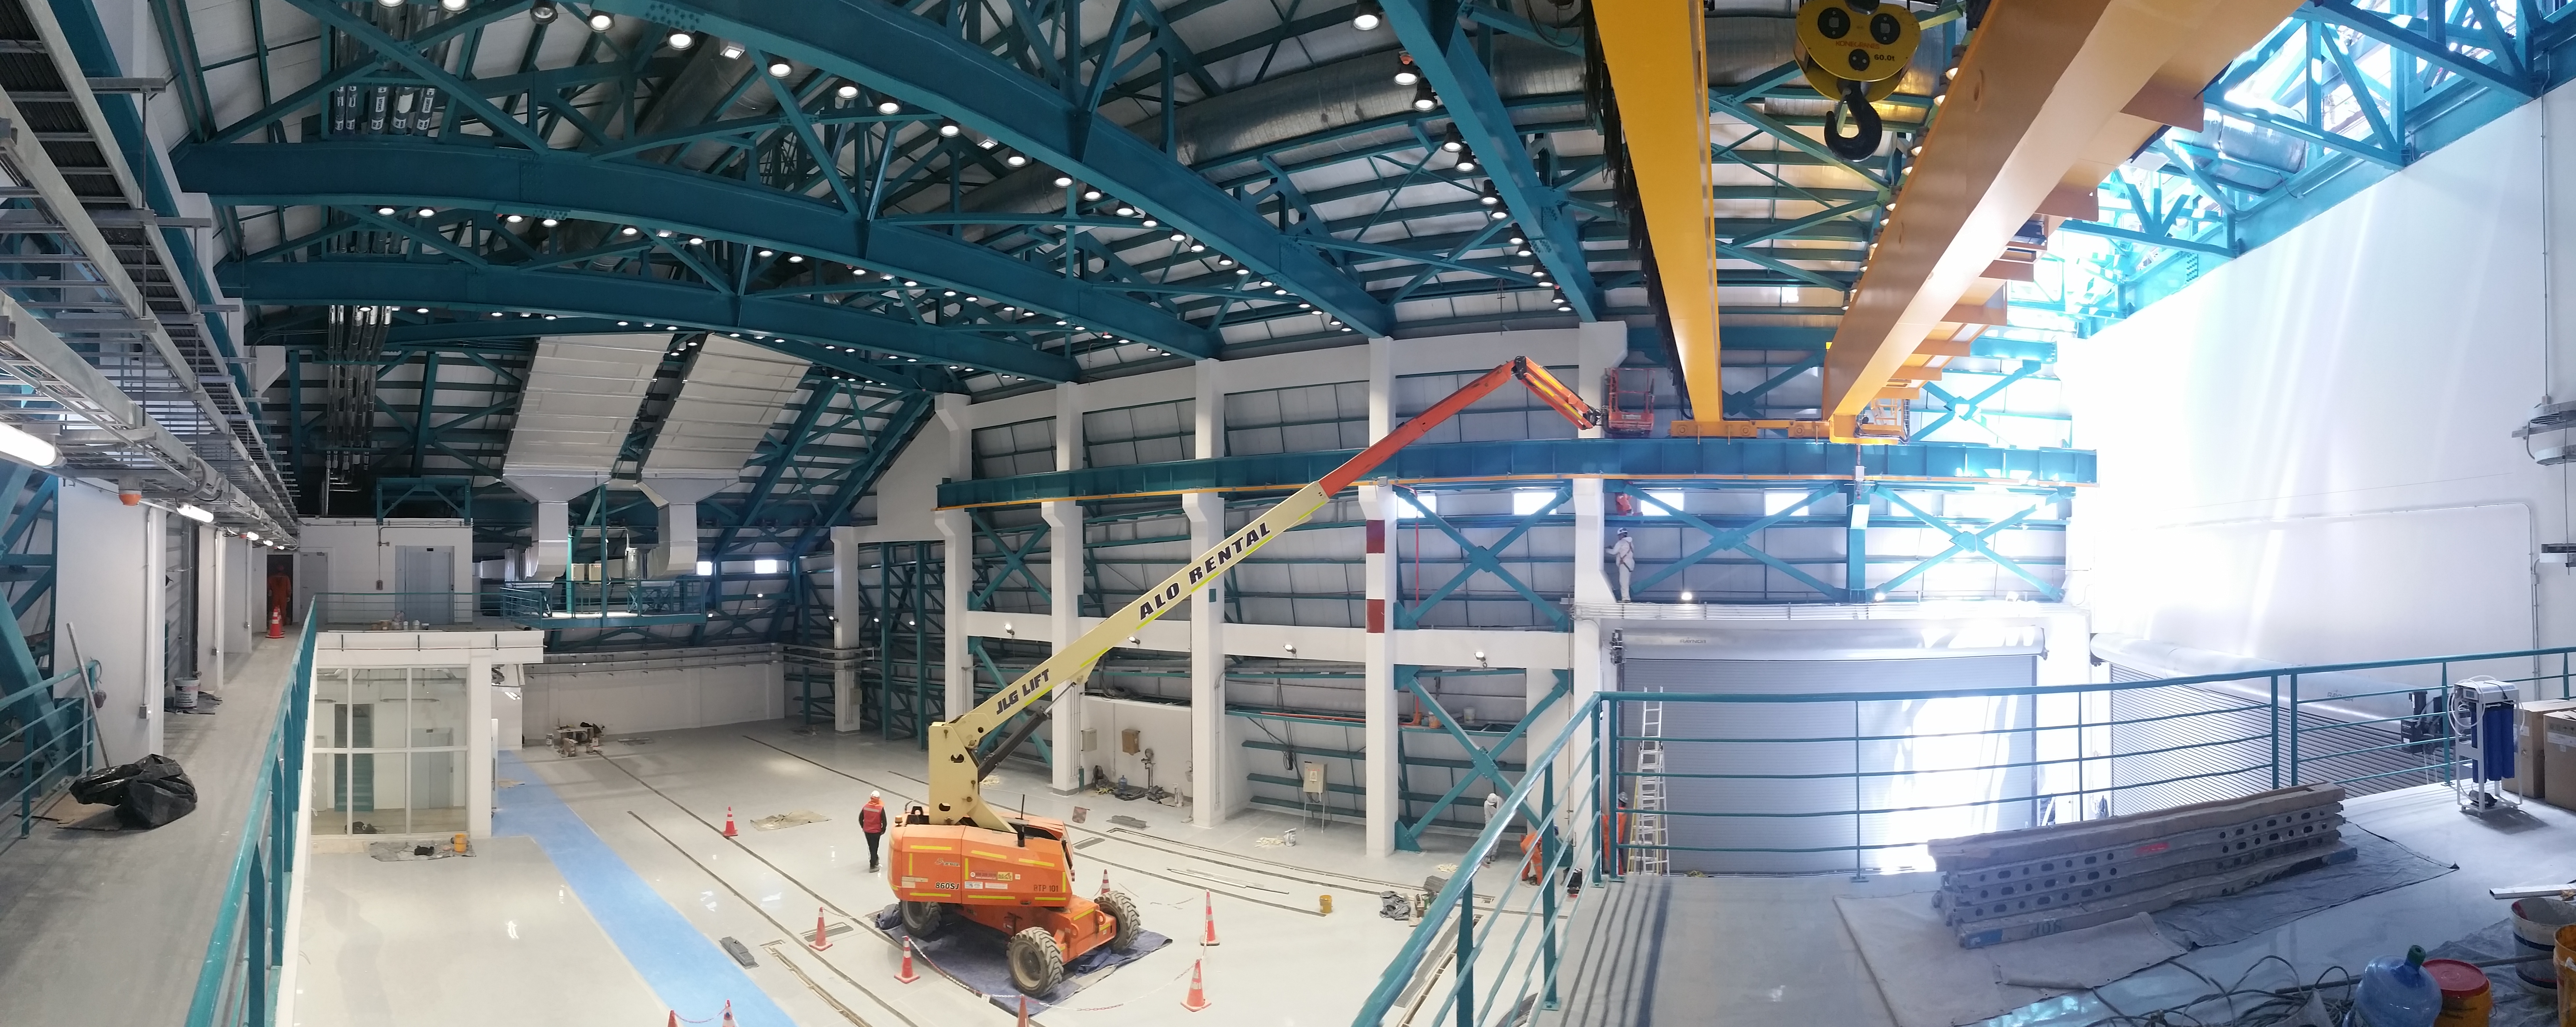

Summit Facility 4th Floor Service and Maintenance

90-degree view of the service and maintenance area from the fourth floor. The Facility contractors are finishing up some of the details near the 50-ton crane (yellow beams). The penetrating daylight comes from the unfinished vertical lift shaft siding behind the right wall .

Credit: Rubin Observatory/NSF/AURA